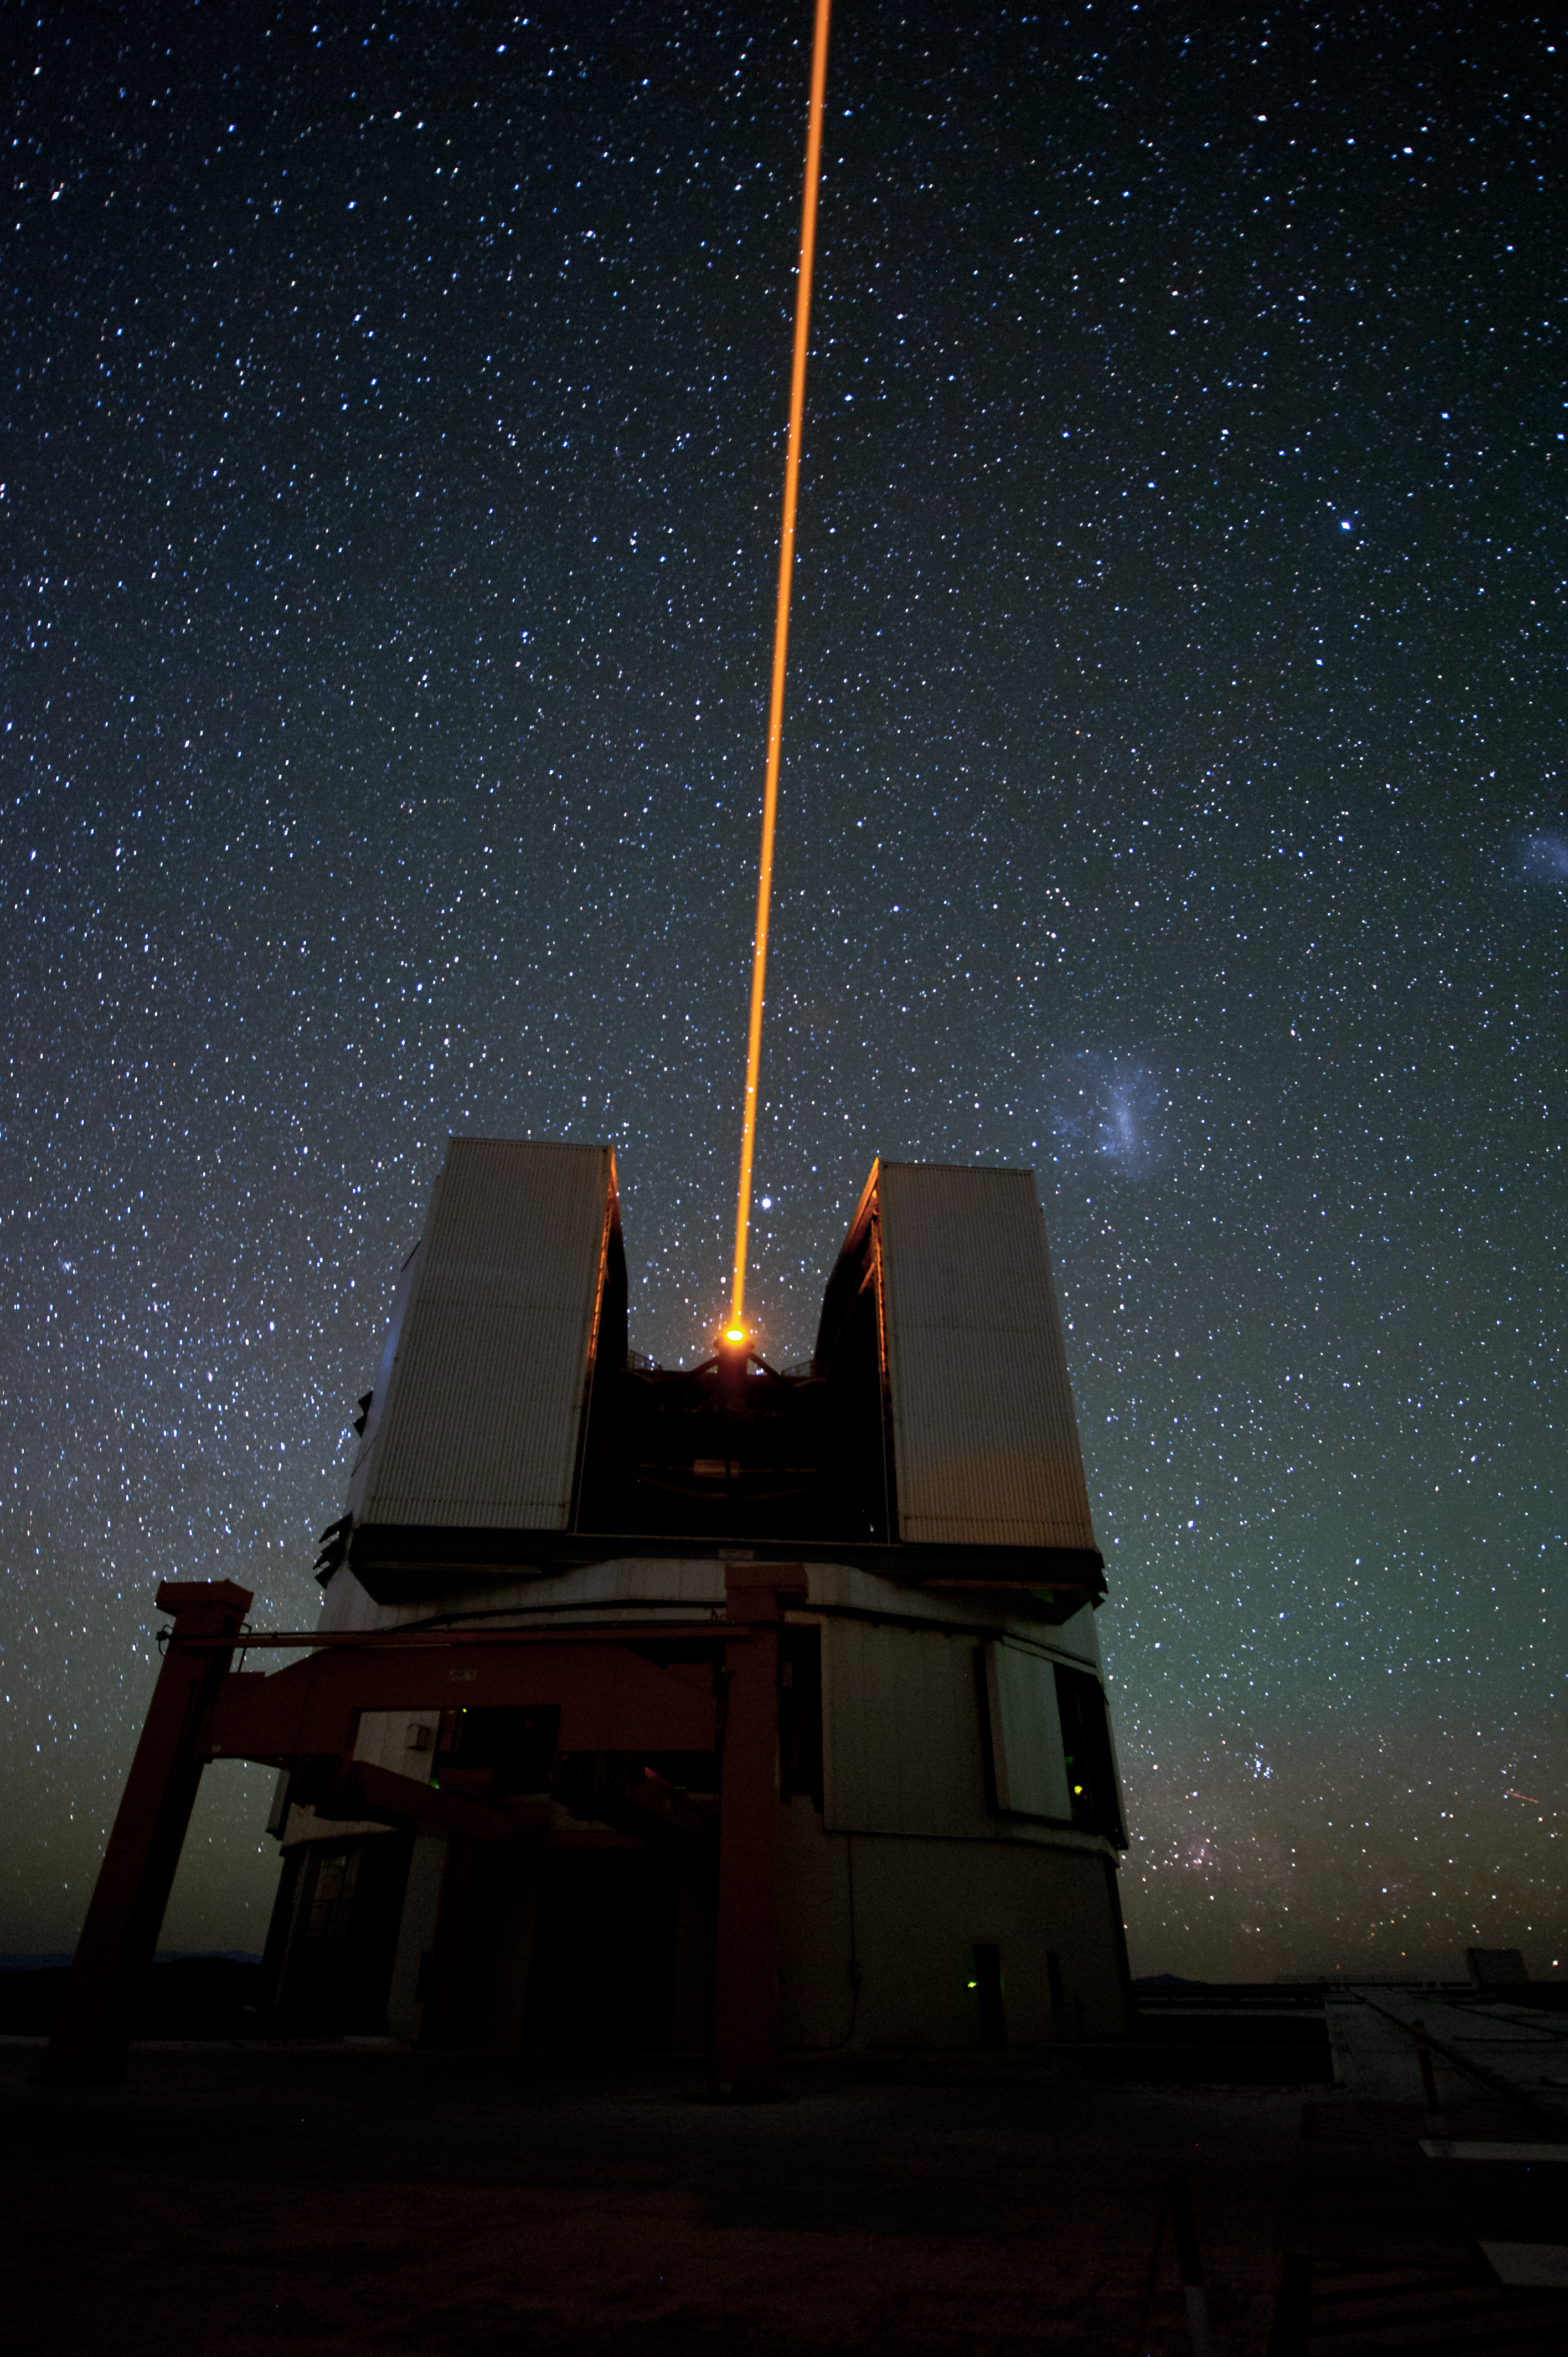

Correcting atmospheric turbulence

When working with an Adaptive Optics system, this beacon of a Laser Guide Star provides a bright reference source to correct the influence of atmospheric turbulence in real time in fields devoid of bright enough natural stars.

Credit: ESO/C. Malin